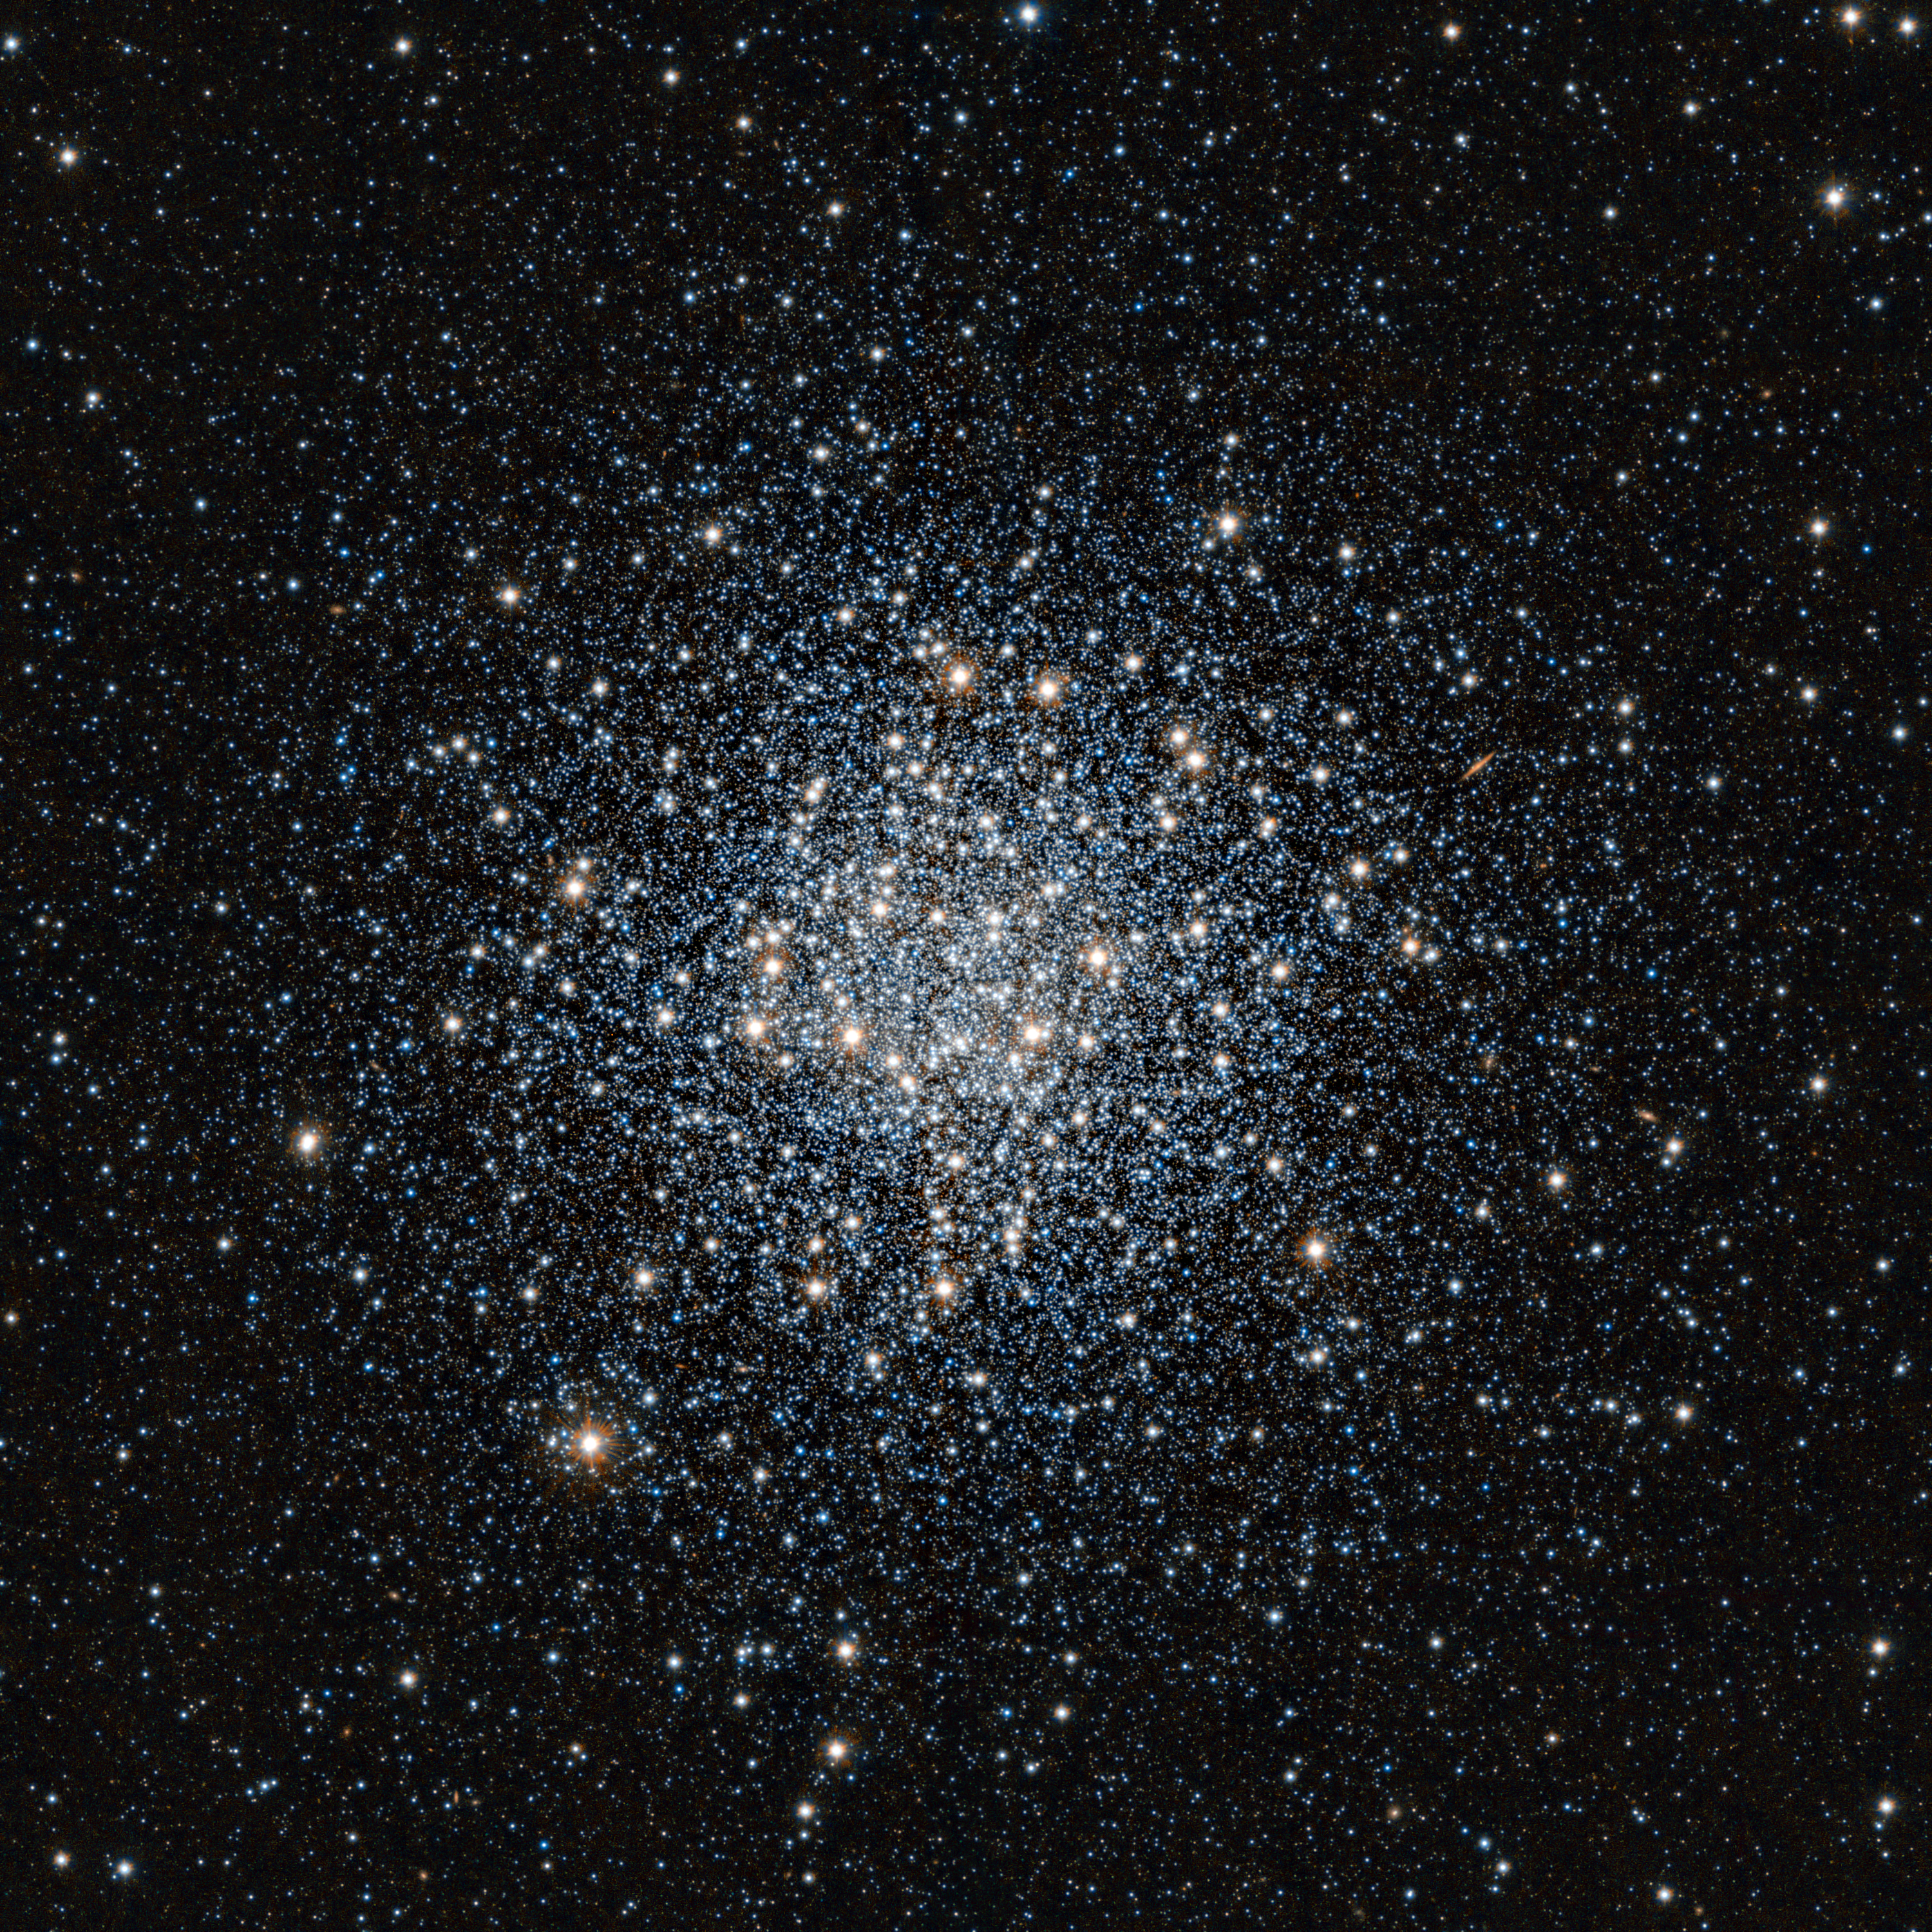

VISTA infrared image of the globular star cluster Messier 55

This striking view of the globular star cluster Messier 55 in the constellation of Sagittarius (The Archer) was obtained in infrared light with the VISTA survey telescope at ESO’s Paranal Observatory in Chile. This vast ball of ancient stars is located at a distance of about 17 000 light-years from Earth.

Credit: ESO/J. Emerson/VISTA. Acknowledgment: Cambridge Astronomical Survey Unit